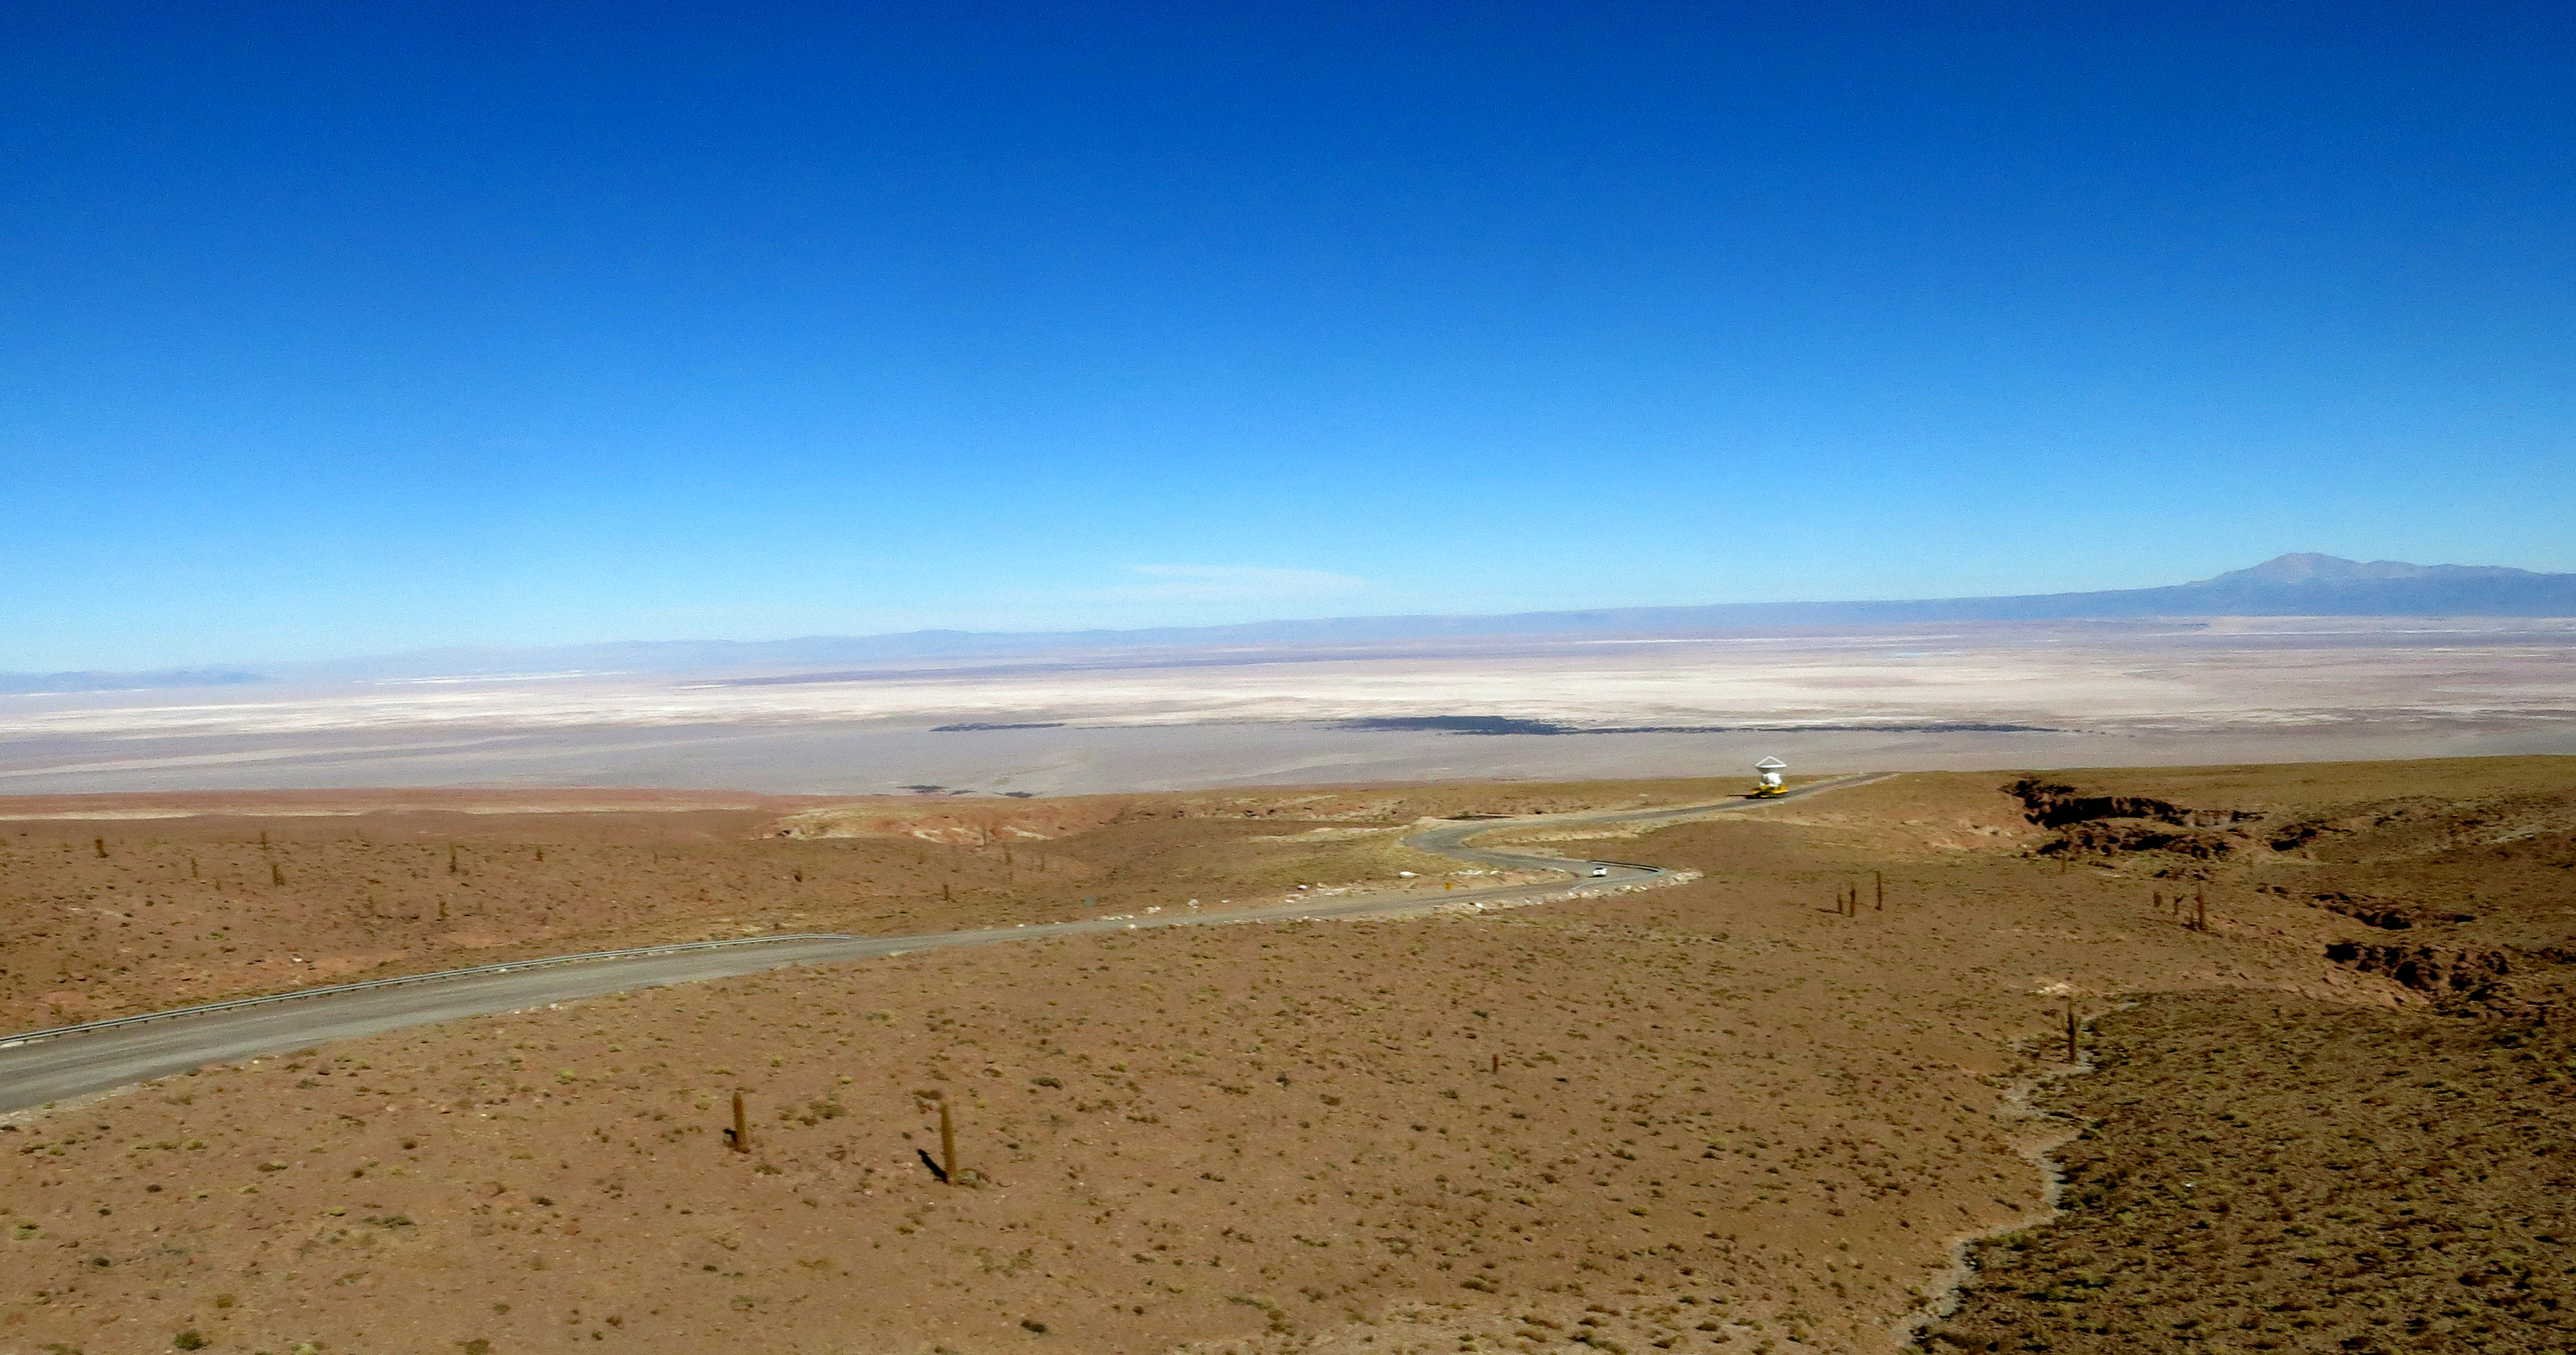

One of the two ALMA transporters

One of the two ALMA transporters carrying an antenna, as seen from the air.

Credit: ALMA (ESO/NAOJ/NRAO)